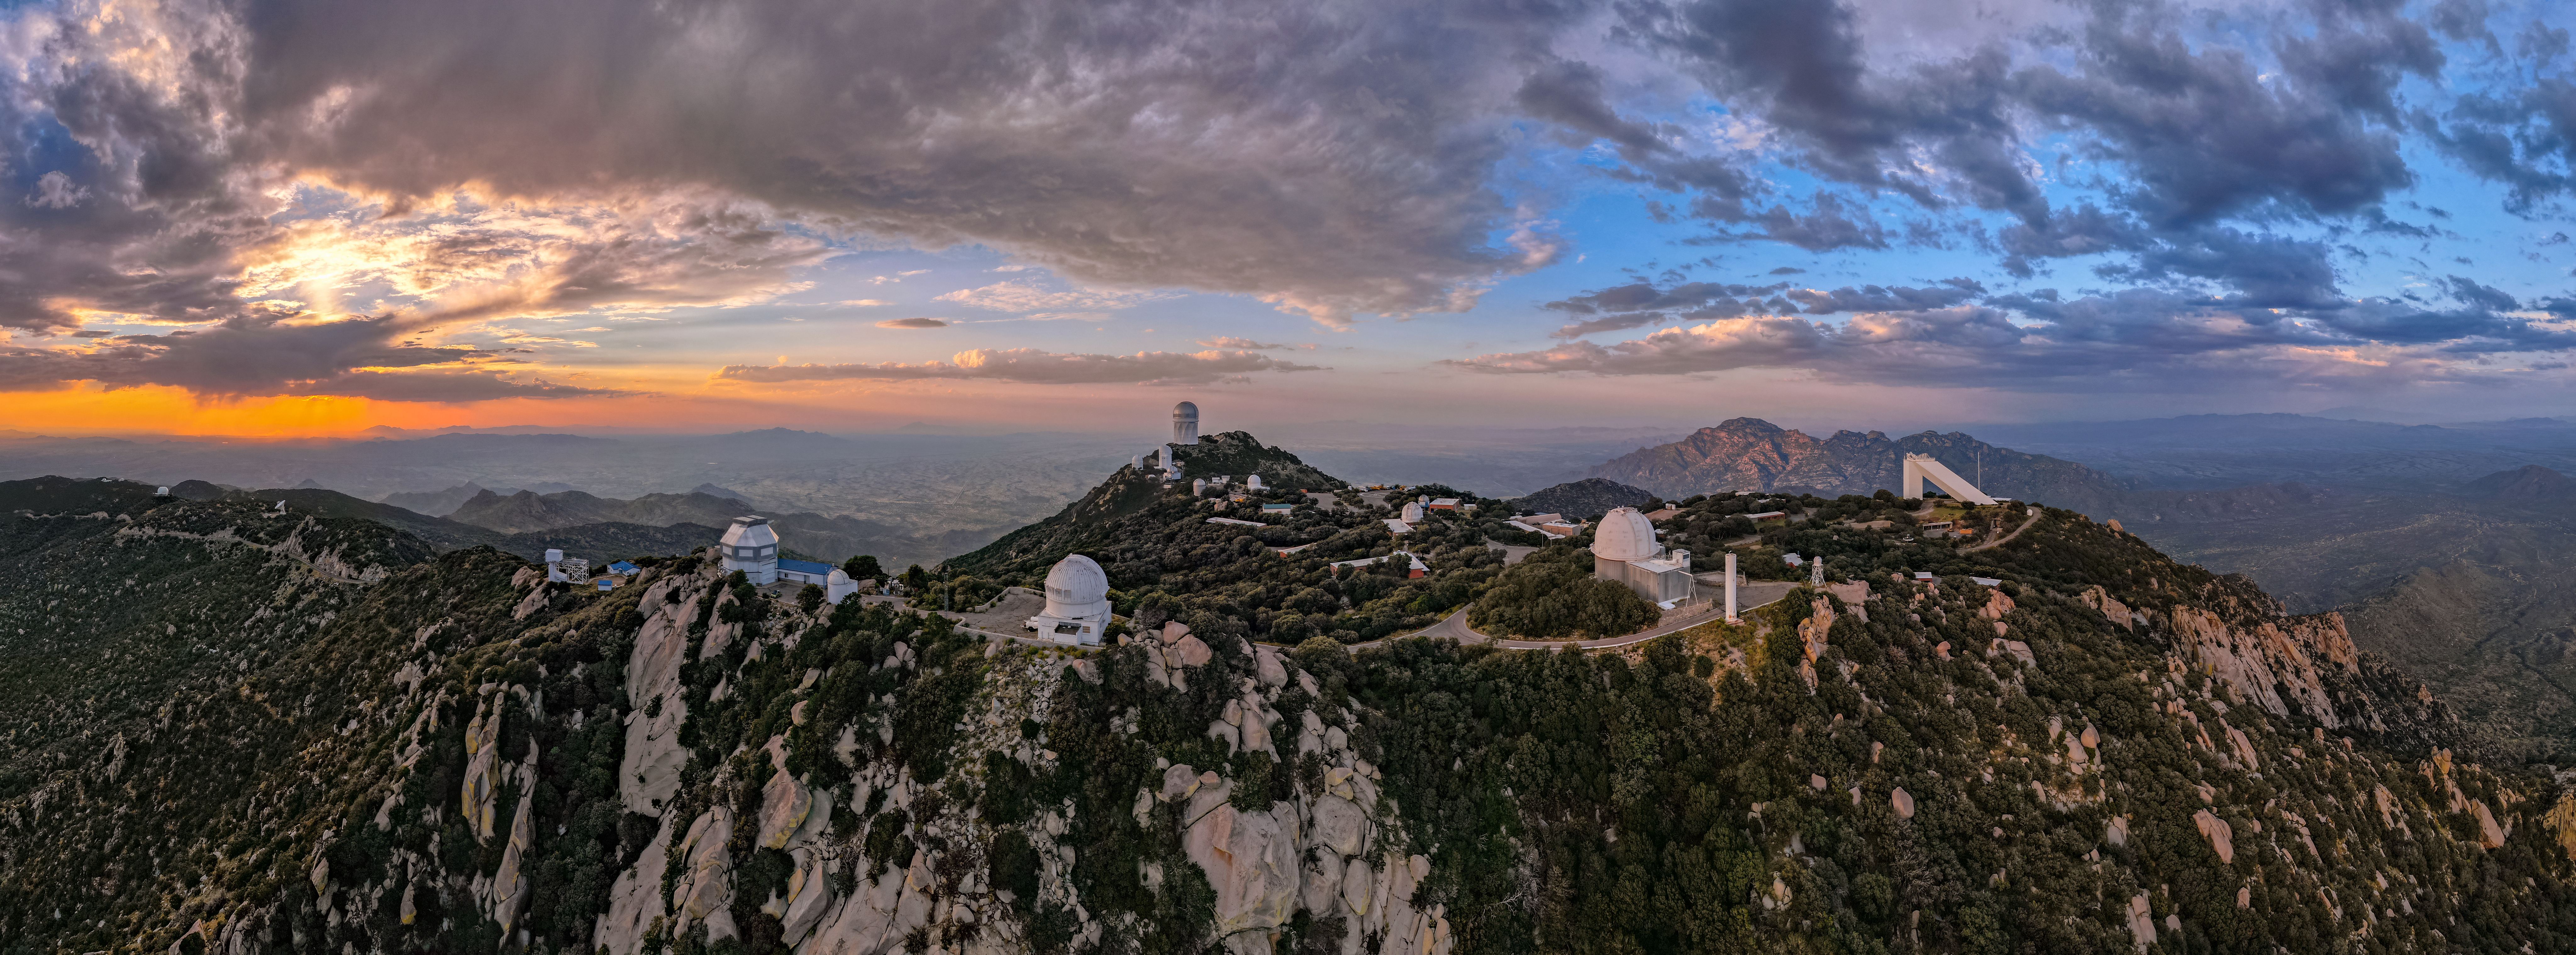

Sunset at Kitt Peak

At Kitt Peak National Observatory (KPNO), a Program of NSF NOIRLab located near Tucson, Arizona, it’s unusual to have a cloudy night like this Image of the Week. The high desert climate and mountaintop location make it a great environment for world-class scientific research. The 19 research telescopes on the peak experience over 300 clear nights a year, allowing near year-round observing opportunities. This is great for the many exciting projects at KPNO. For example, the Dark Energy Spectroscopic Instrument (DESI), led by the US Department of Energy, is acquiring the spectra of tens of millions of galaxies and quasars to construct a 3D map that will reveal the effects of dark energy in the Universe. Another instrument, NEID, funded by the joint NASA/NSF Exoplanet Exploration Program, is designed to measure the motion of nearby stars with extreme precision with the WIYN 3.5-meter Telescope.

This aerial image was taken before the 2022 Contreras Fire, which affected KPNO. Read more here.

Credit: KPNO/NOIRLab/AURA/NSF/P. Marenfeld